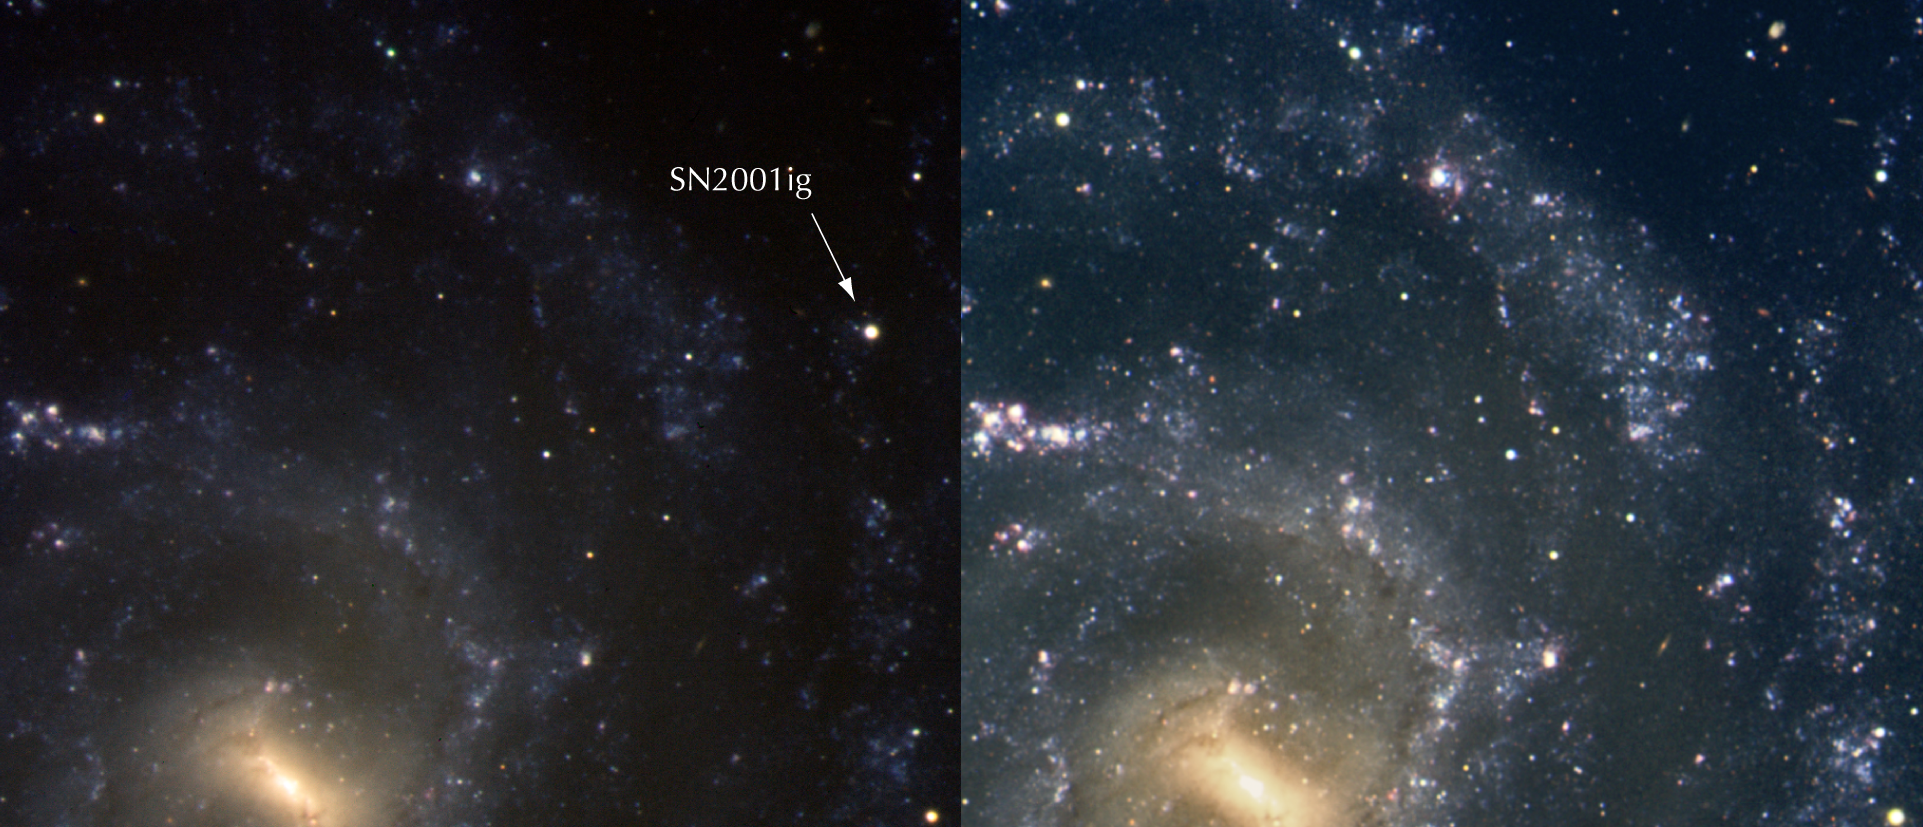

Spiral galaxy NGC 7424 and SN2001ig

These are colour composites based on FORS 2 and VIMOS images taken in the R-band (15 sec), V (60 sec) and B (90 sec).

Two composite colour-coded image of a part of NGC 7424. The left image was made from an exposure taken with the FORS 2 instrument on VLT Yepun on June 16, 2002. In this, the supernova - although considerably fainter than when it was discovered six months earlier - is still well visible in the middle right of the image. The right image was obtained in October 2004, the supernova is no more apparent. The image covers 3.8 x 3.2 square arcminutes. North is up and East is to the right.

The images were obtained by Massimo Turatto for a large consortium of astronomers ("The Padova Supernova Group").

Credit: ESO